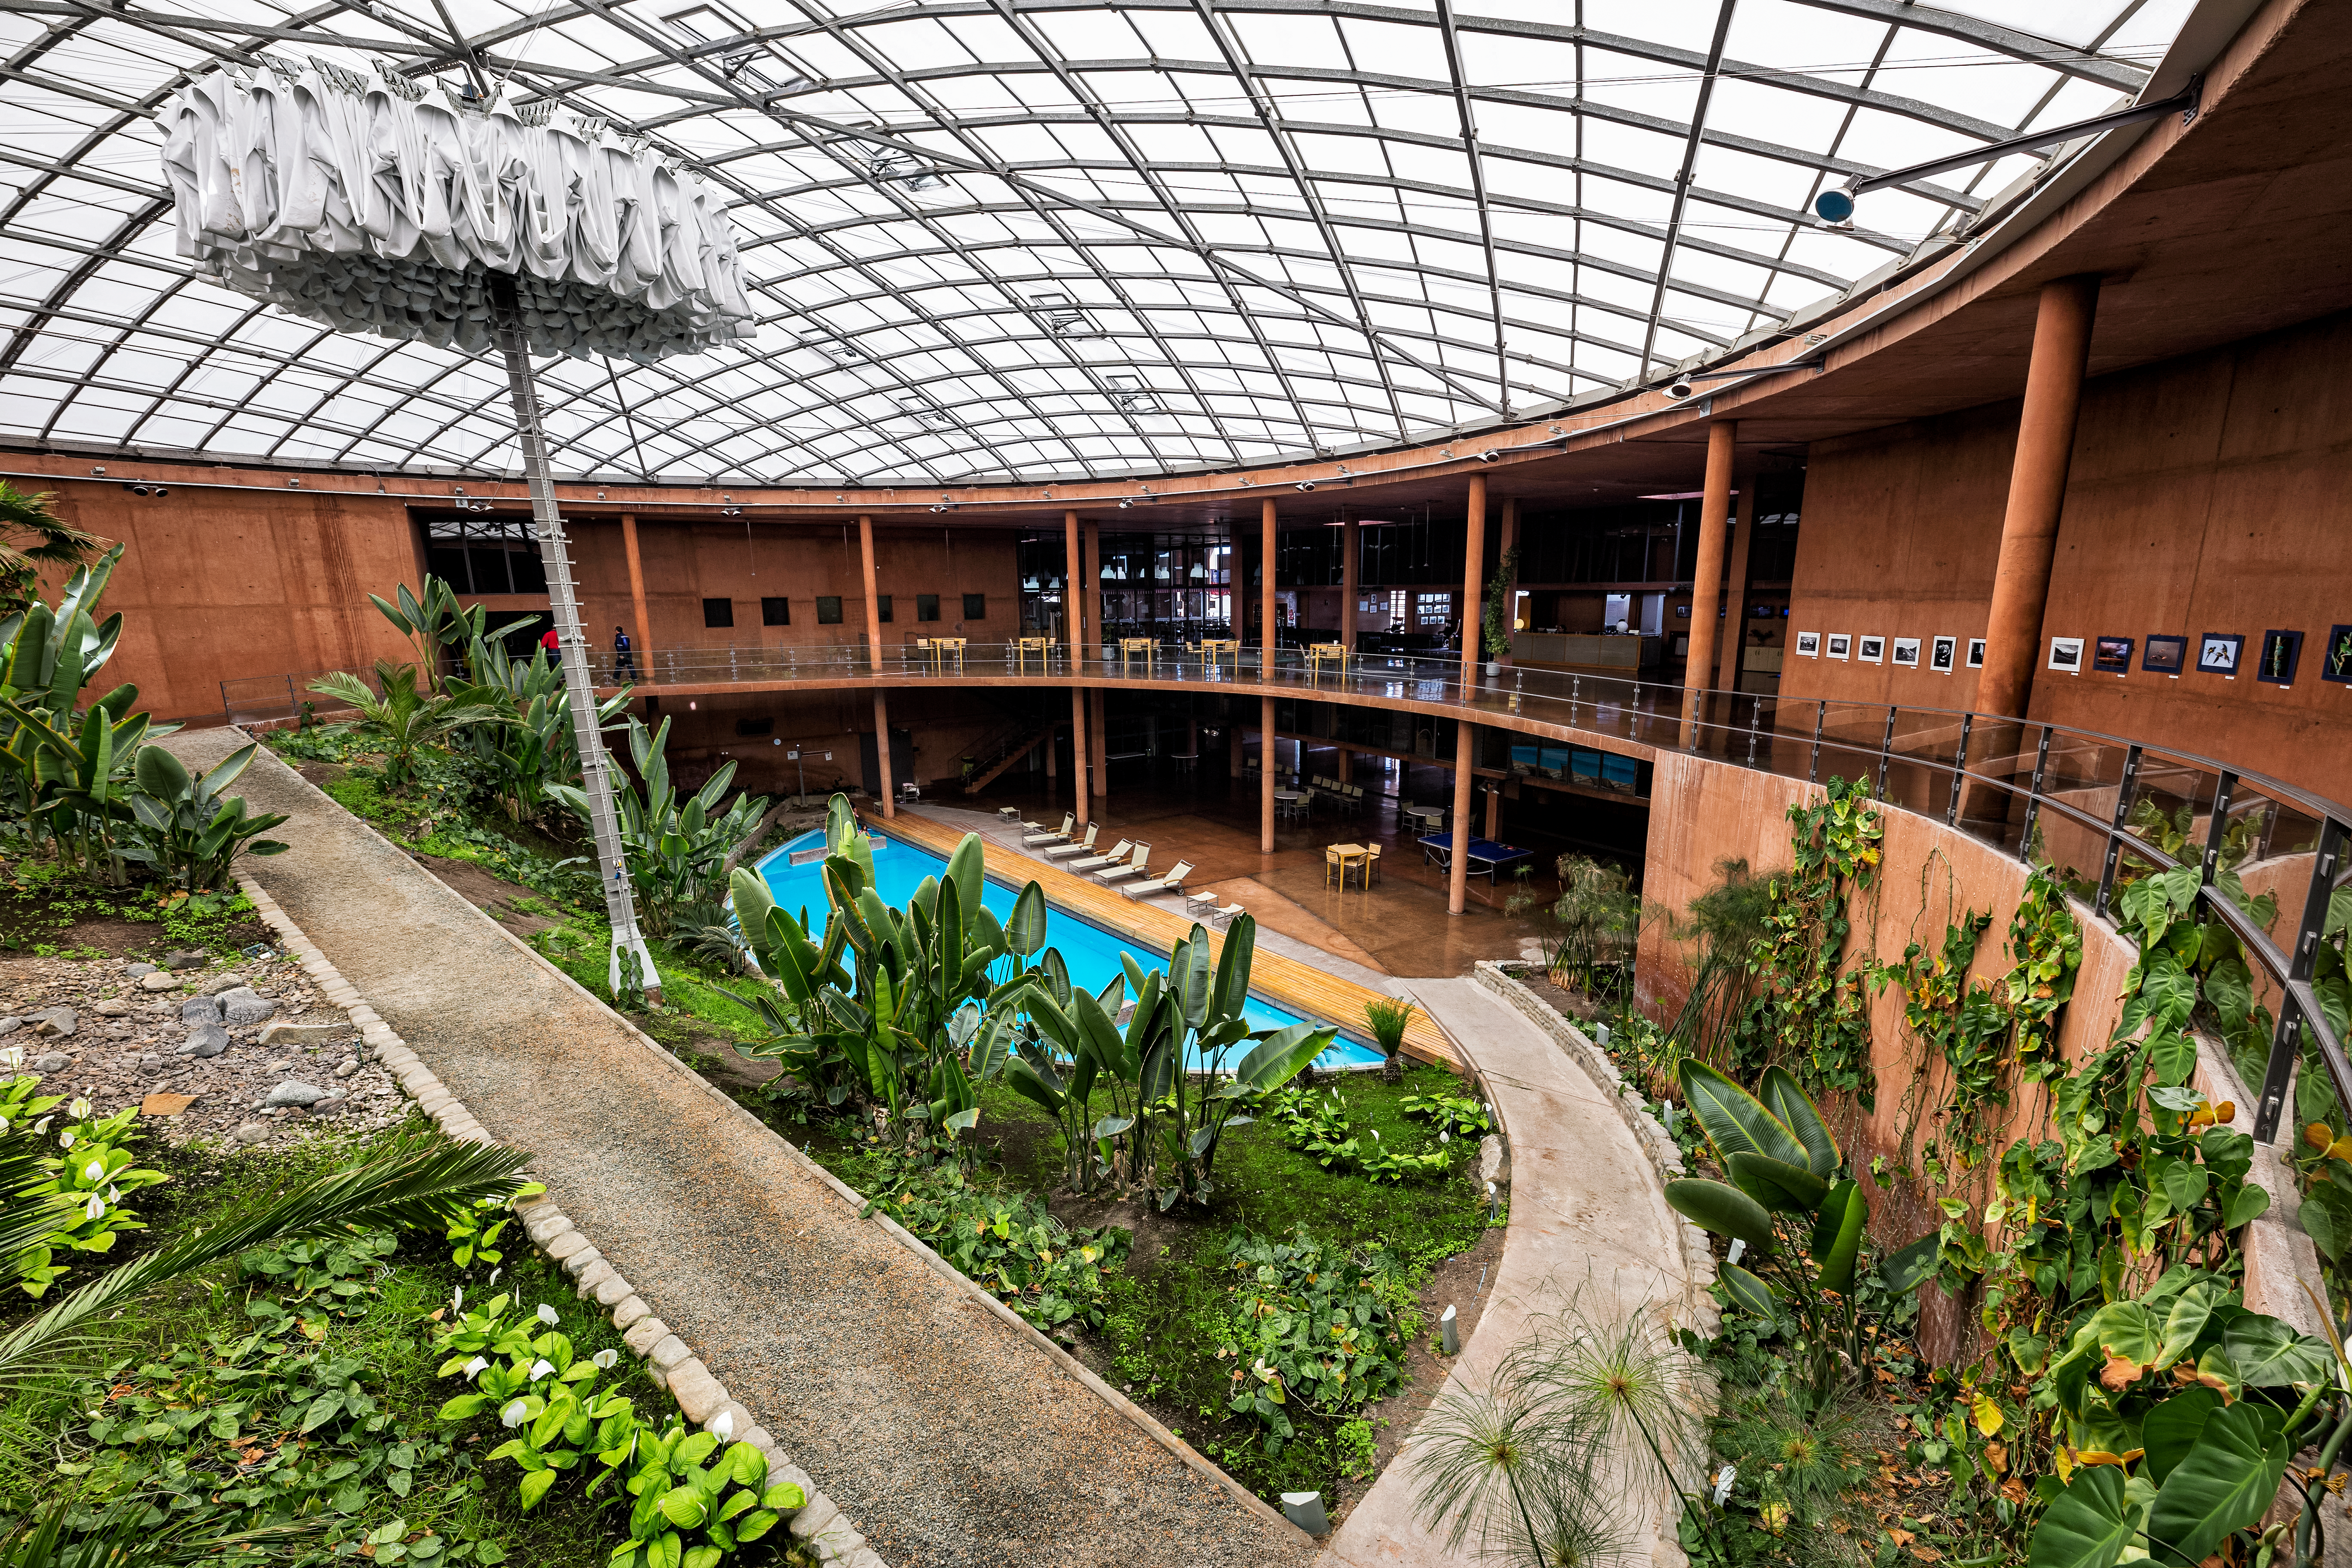

The Residencia

The Residencia is ESO's oasis and home away from home for astronomers and engineers working at Paranal Observatory. The hotel is located over 2000 meteres above sea level and staff here are subject to extreme temperates harash climate conditions. The Residencia consists of 108 rooms and includes a restaurant, swimming pool and library.

Credit: ESO/S. Goebel